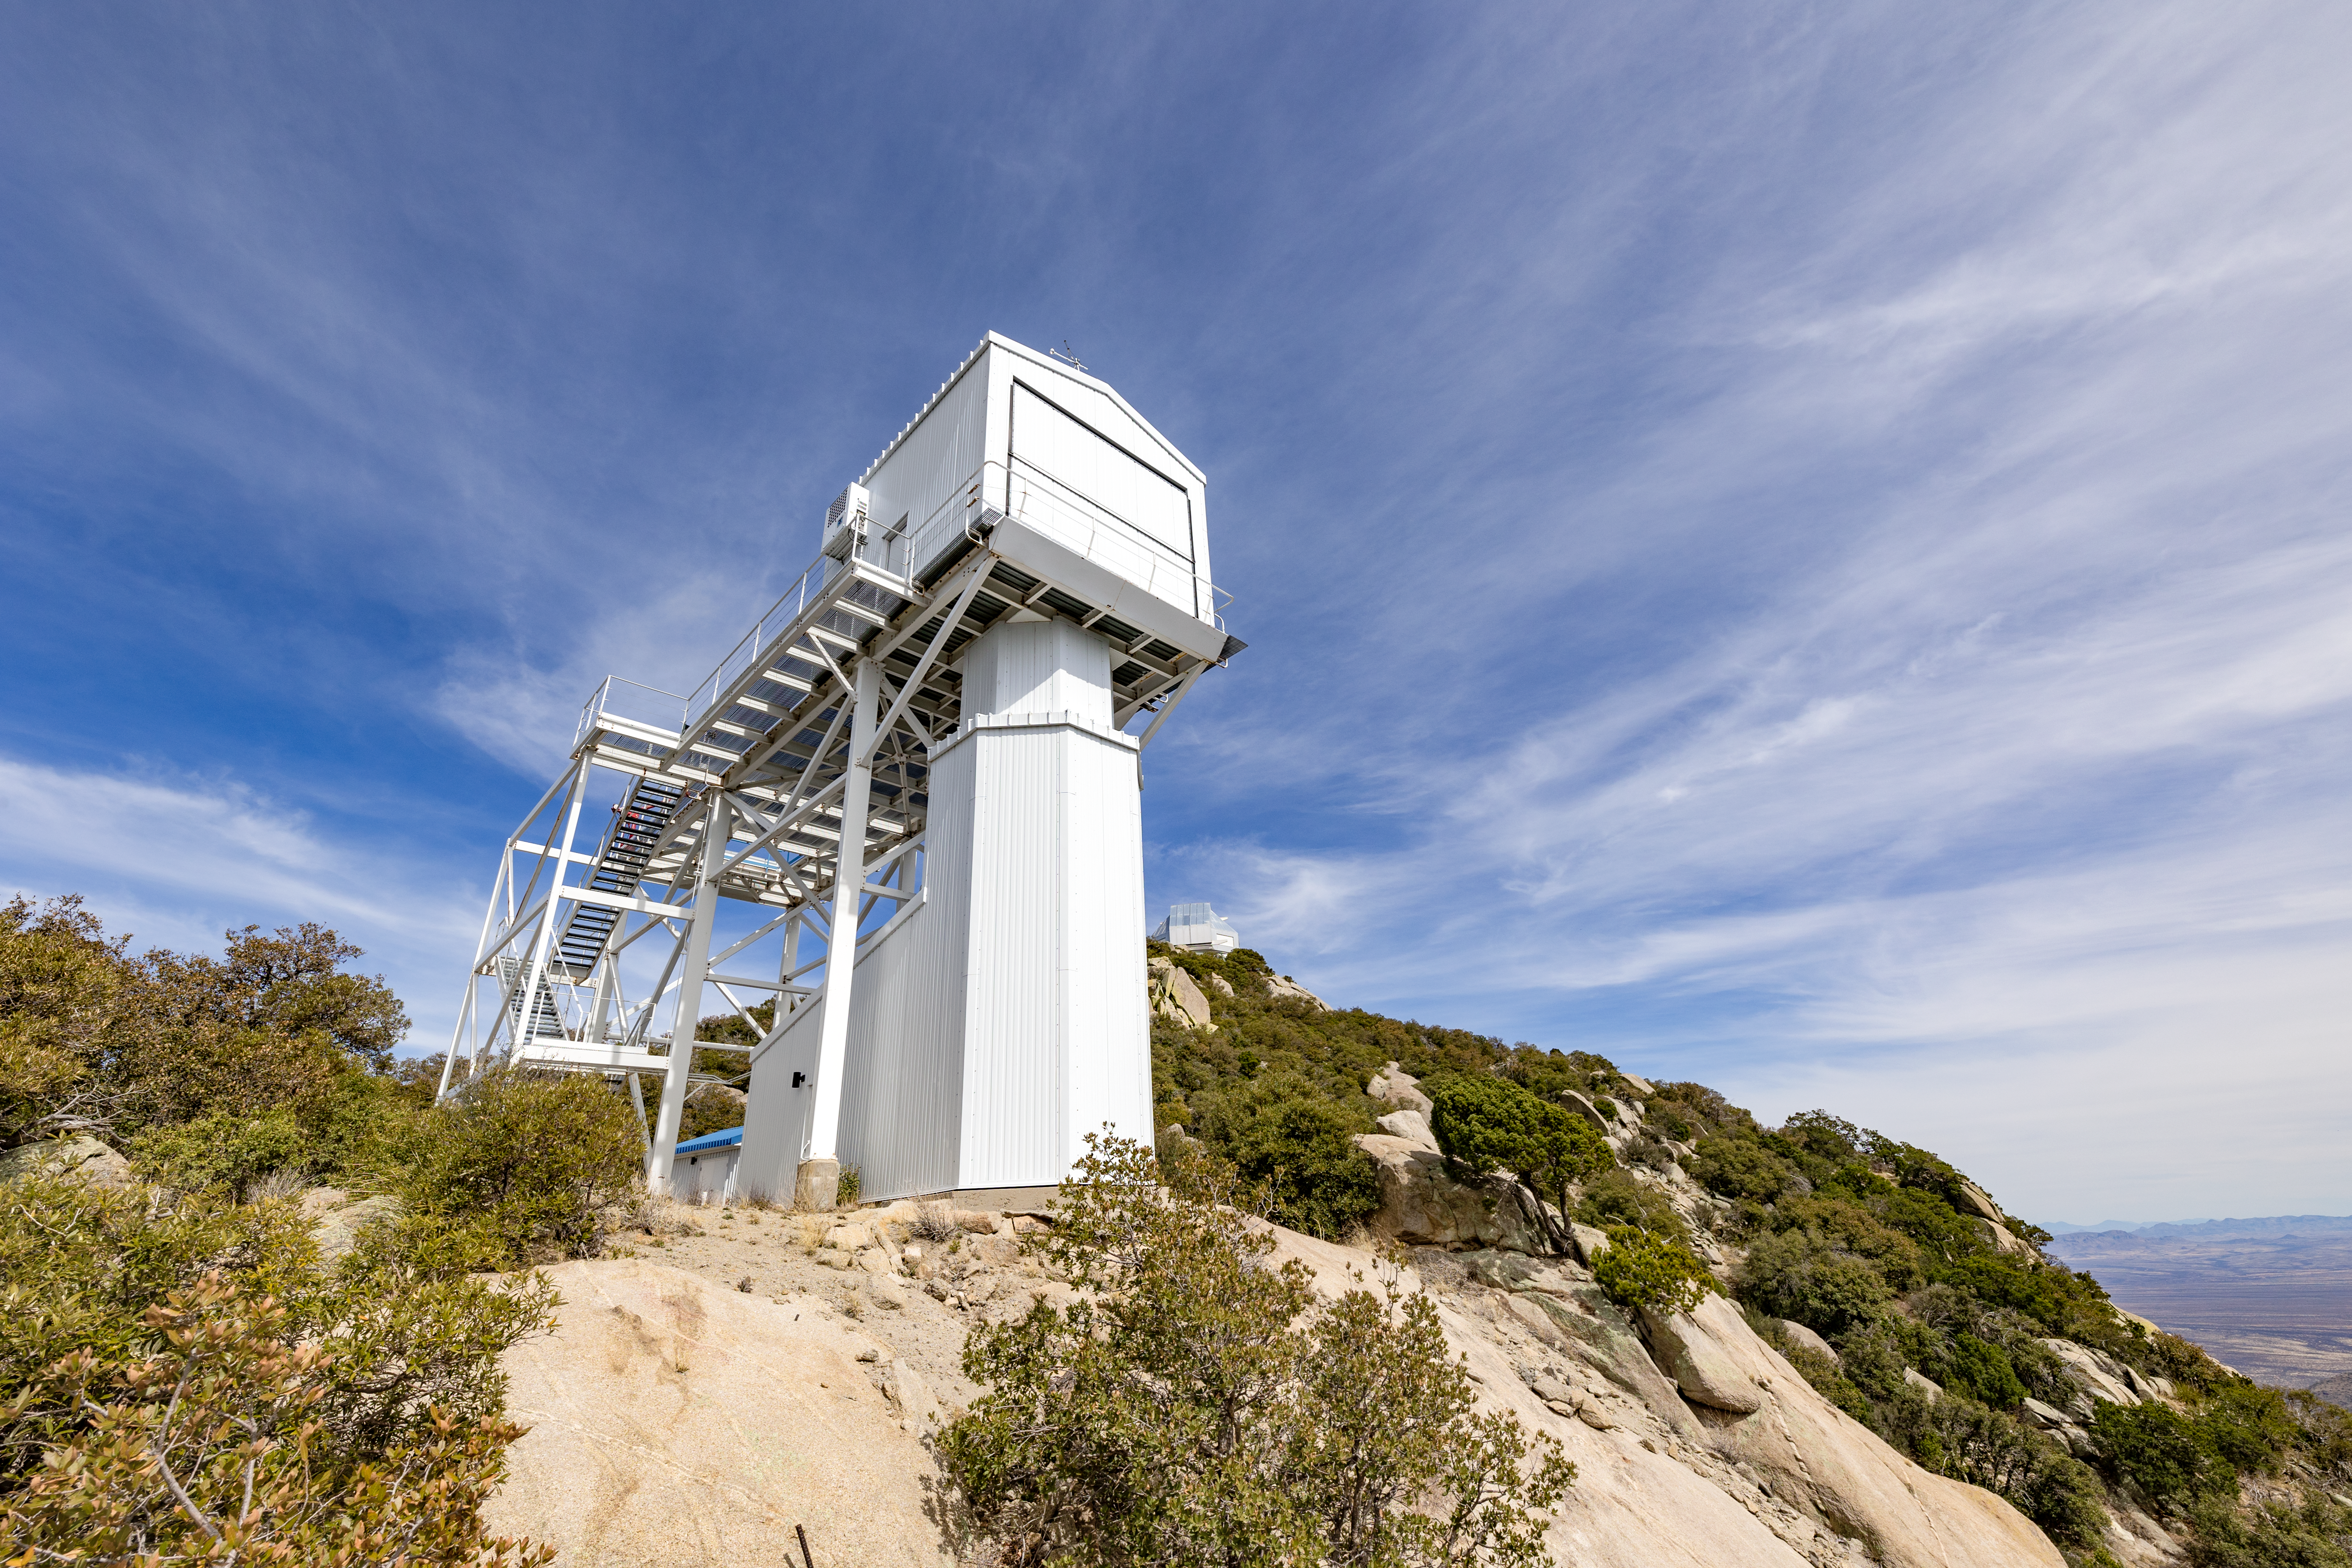

Calypso 1.2-meter Telescope Building

The Calypso 1.2-meter Telescope building on Kitt Peak National Observatory in Arizona.

Credit: KPNO/NOIRLab/NSF/AURA/T. Slovinský